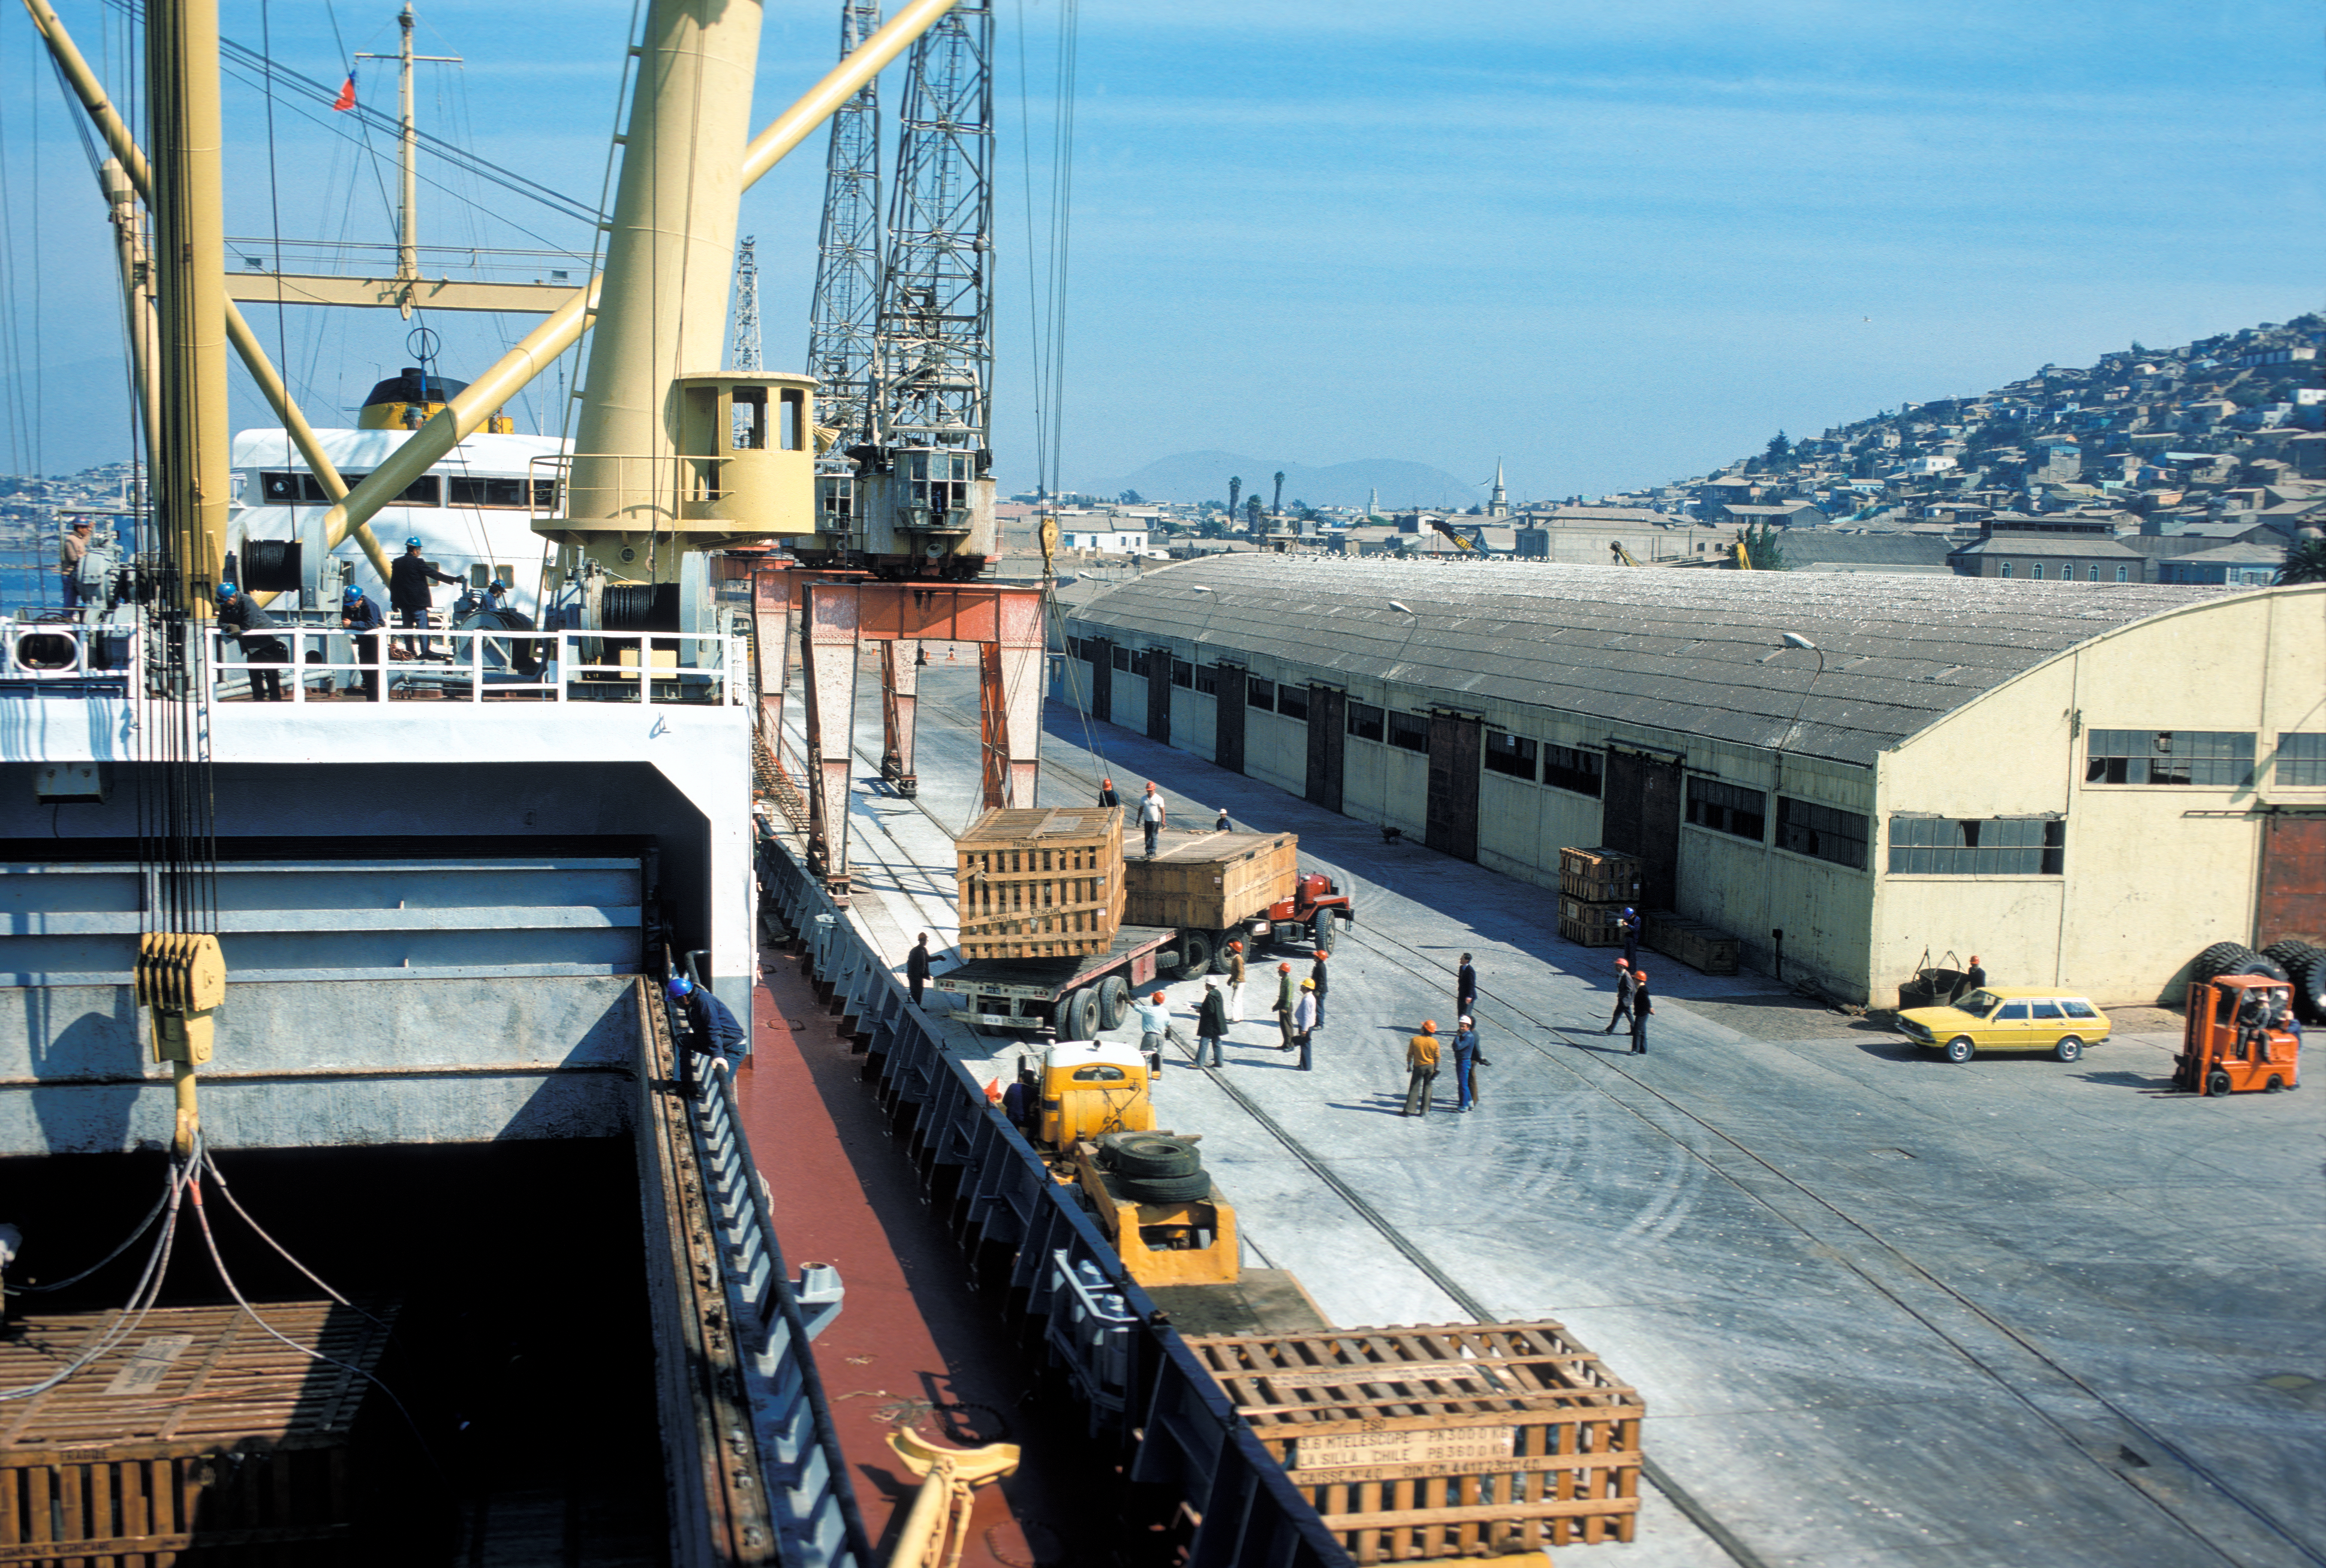

Telescope parts of the ESO 3.6-metre telescope arriving in Chile

Unloading parts of the ESO 3.6-metre Telescope.

Credit: ESO